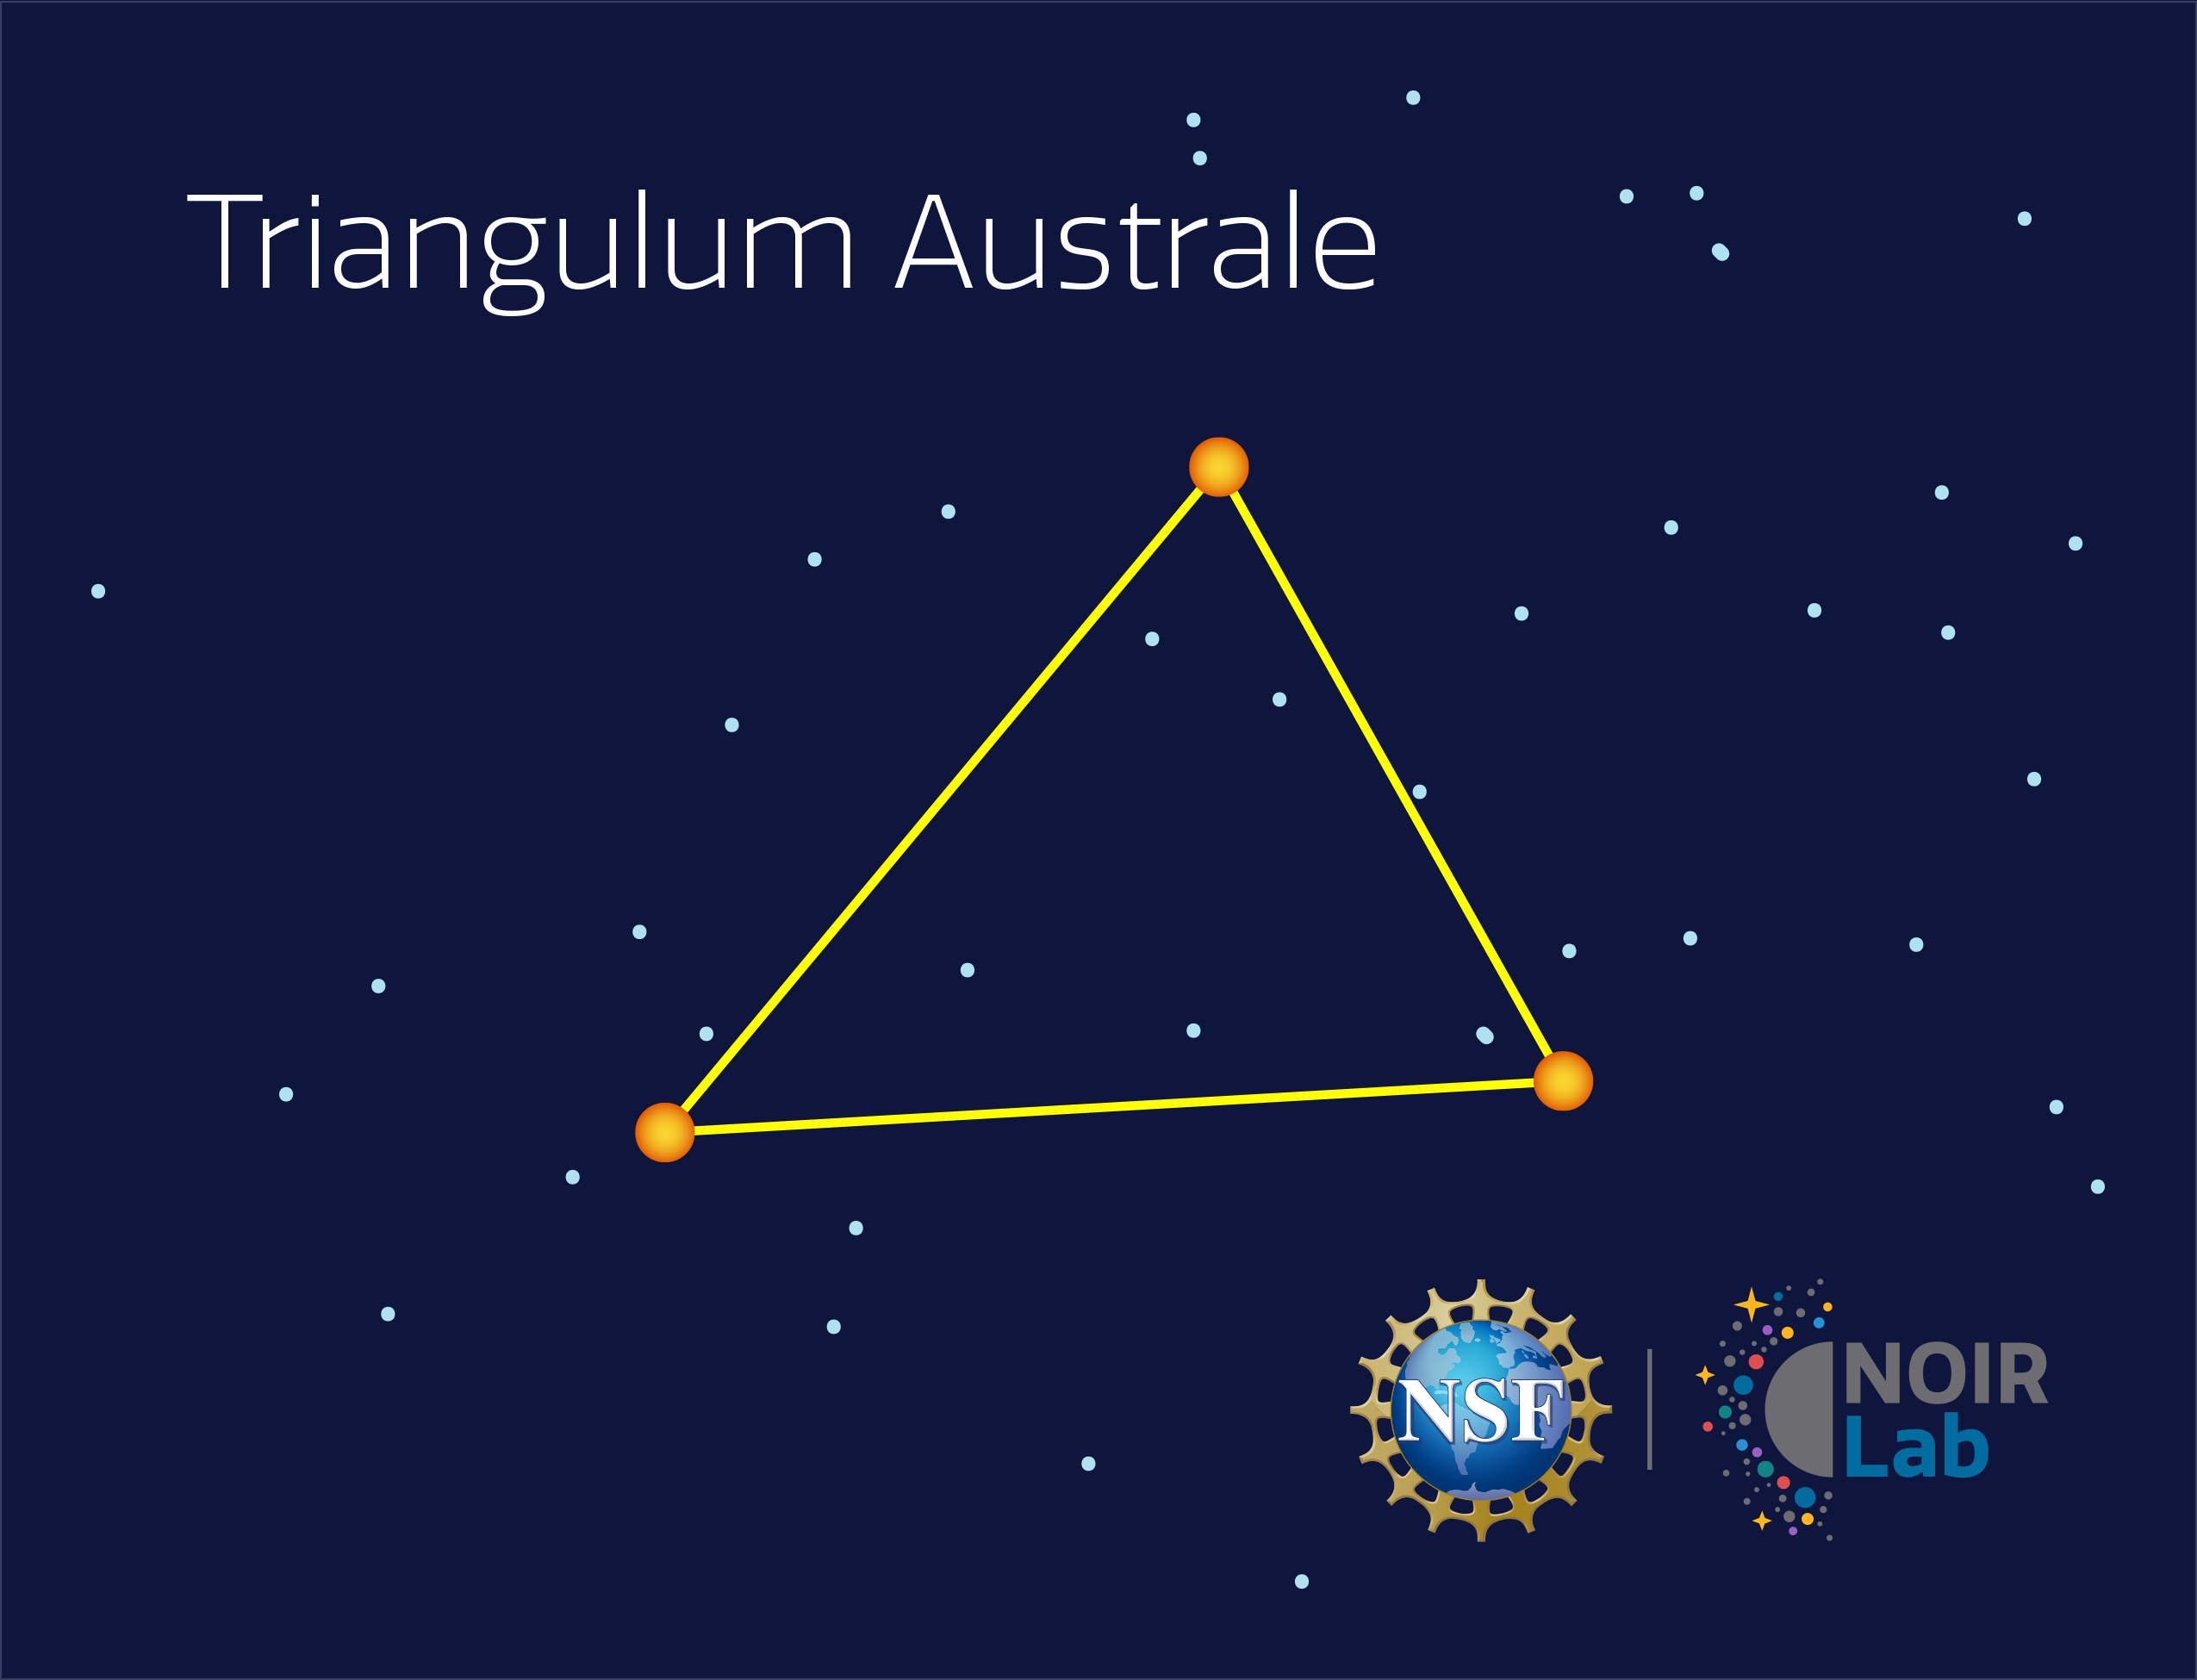

Triangulum Australe

Credit: NOIRLab